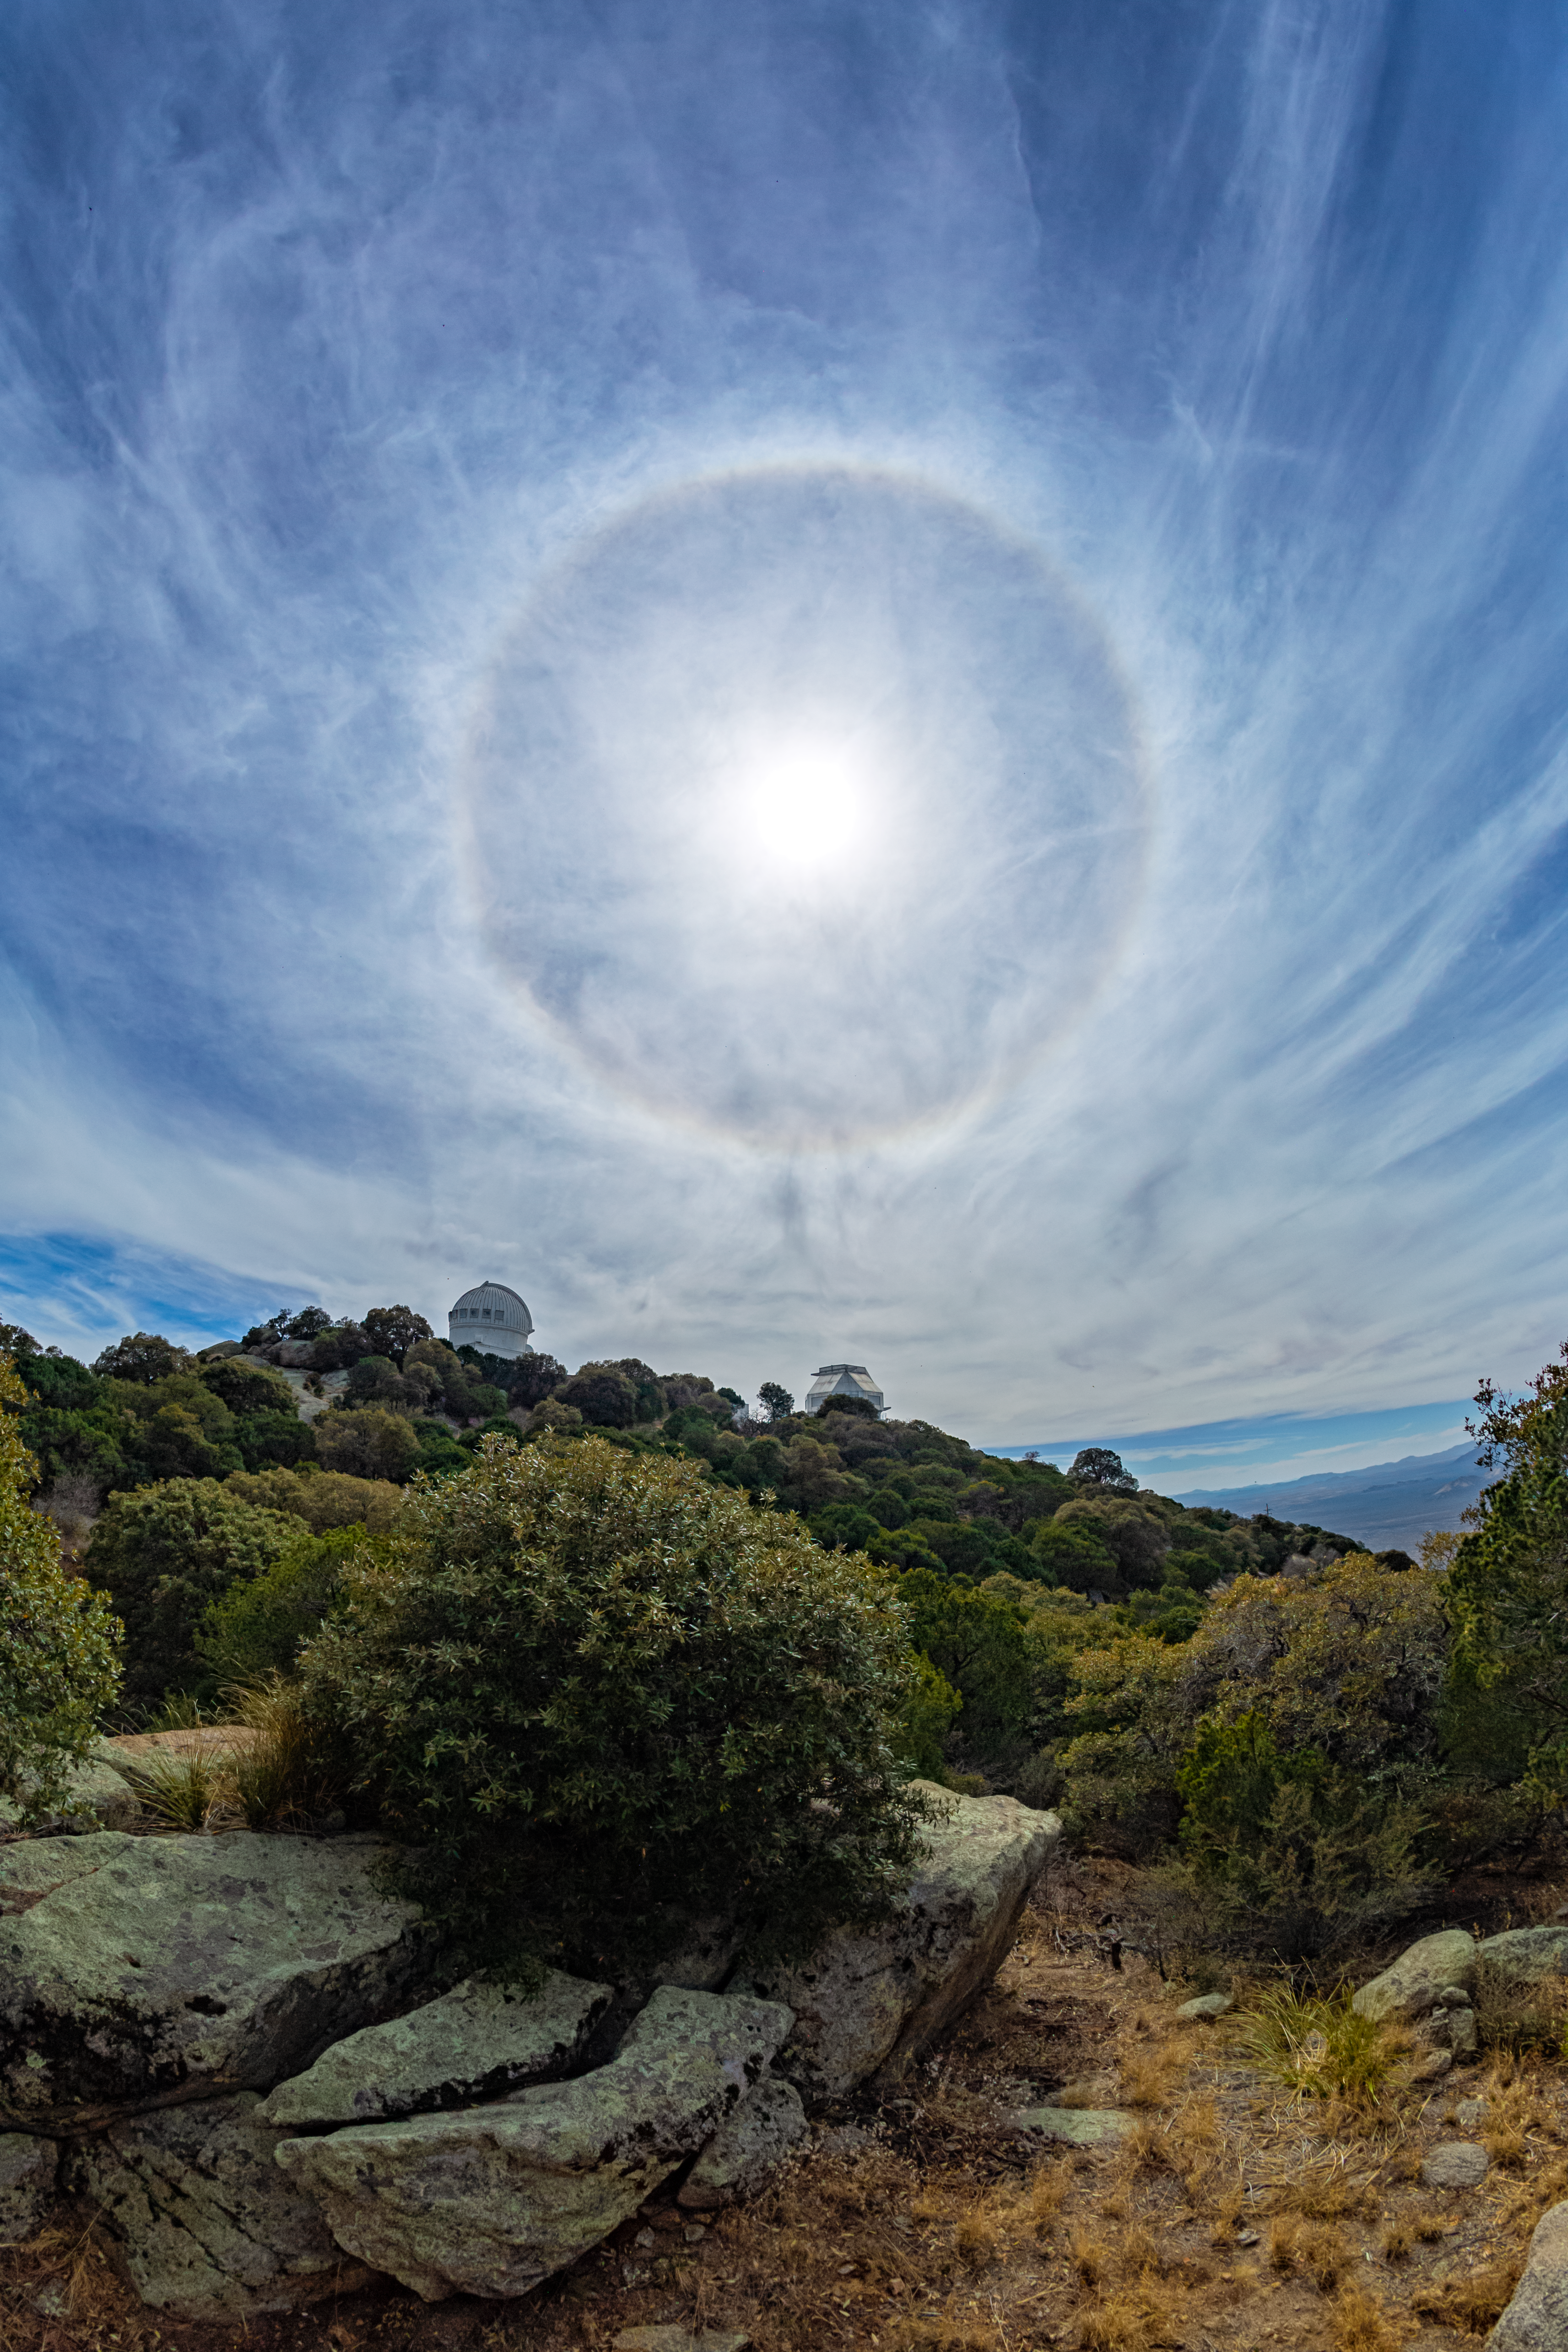

Halo at Kitt Peak

A halo appearing above Kitt Peak National Observatory in Arizona.

Credit: KPNO/NOIRLab/NSF/AURA/P. Horálek